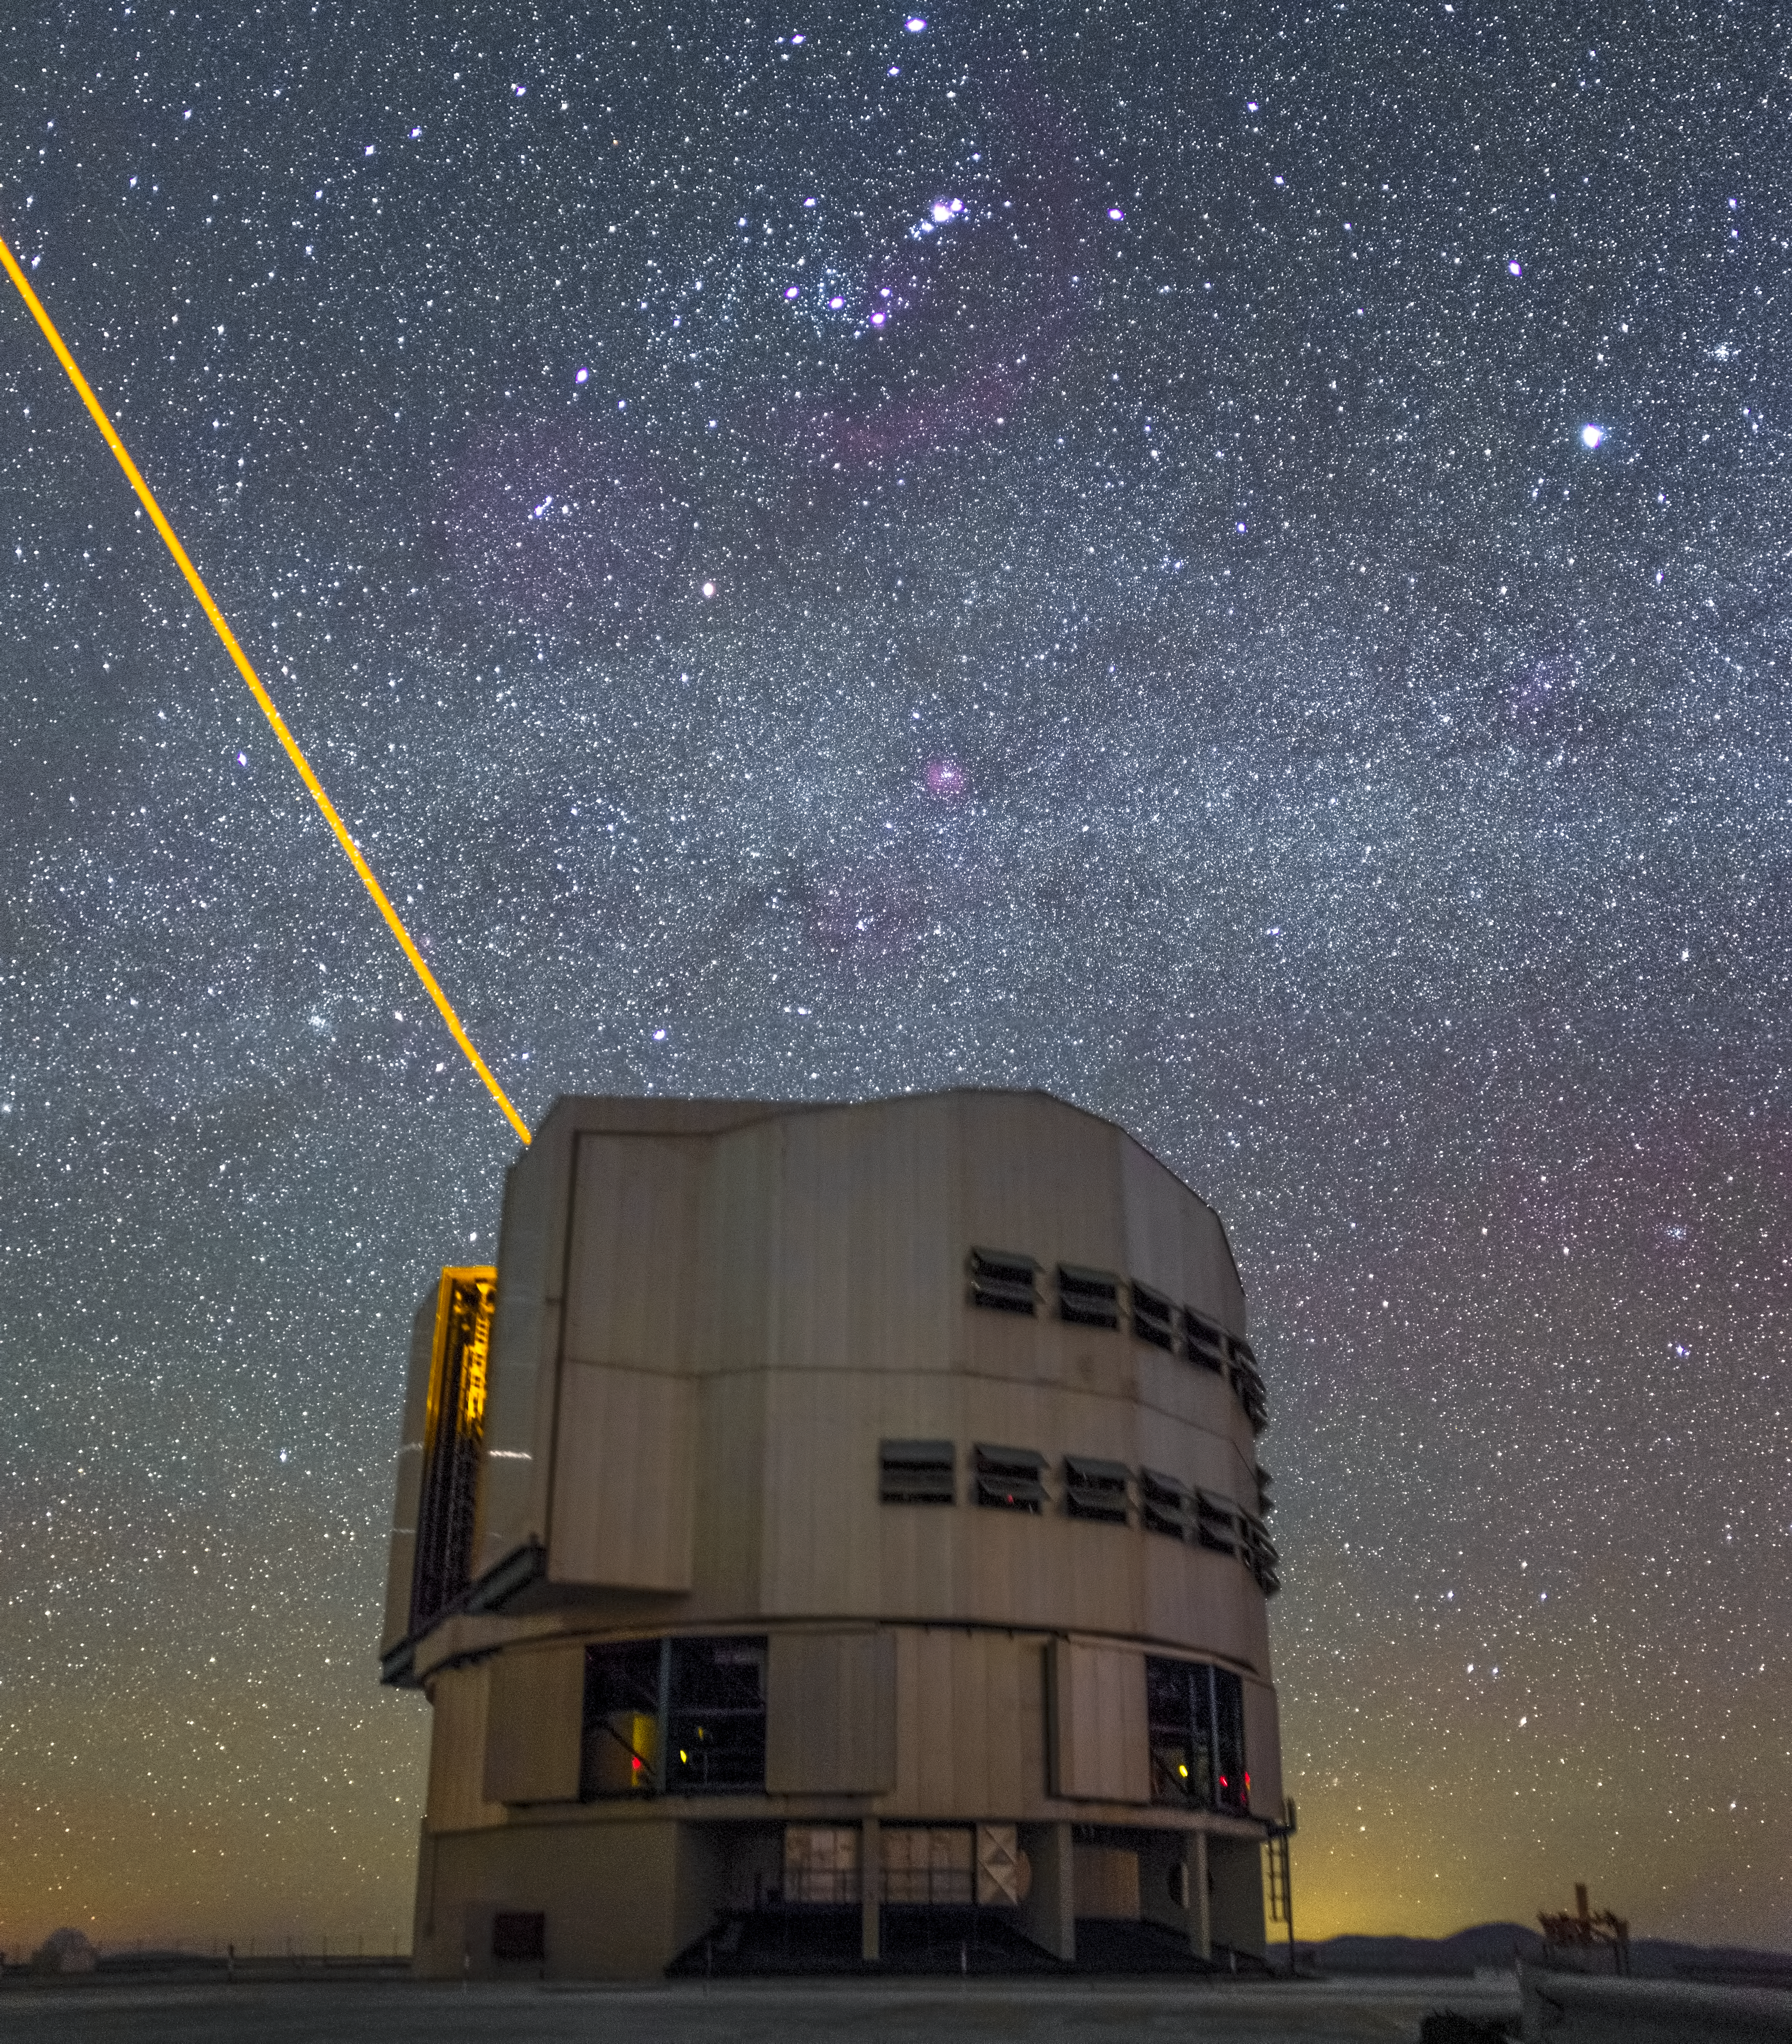

Laser on UT4

One of the VLT Unit Telescopes, shooting its laser at night. The laser creates an artificial reference for the adaptive optics system.

Credit: ESO/H. Stockebrand